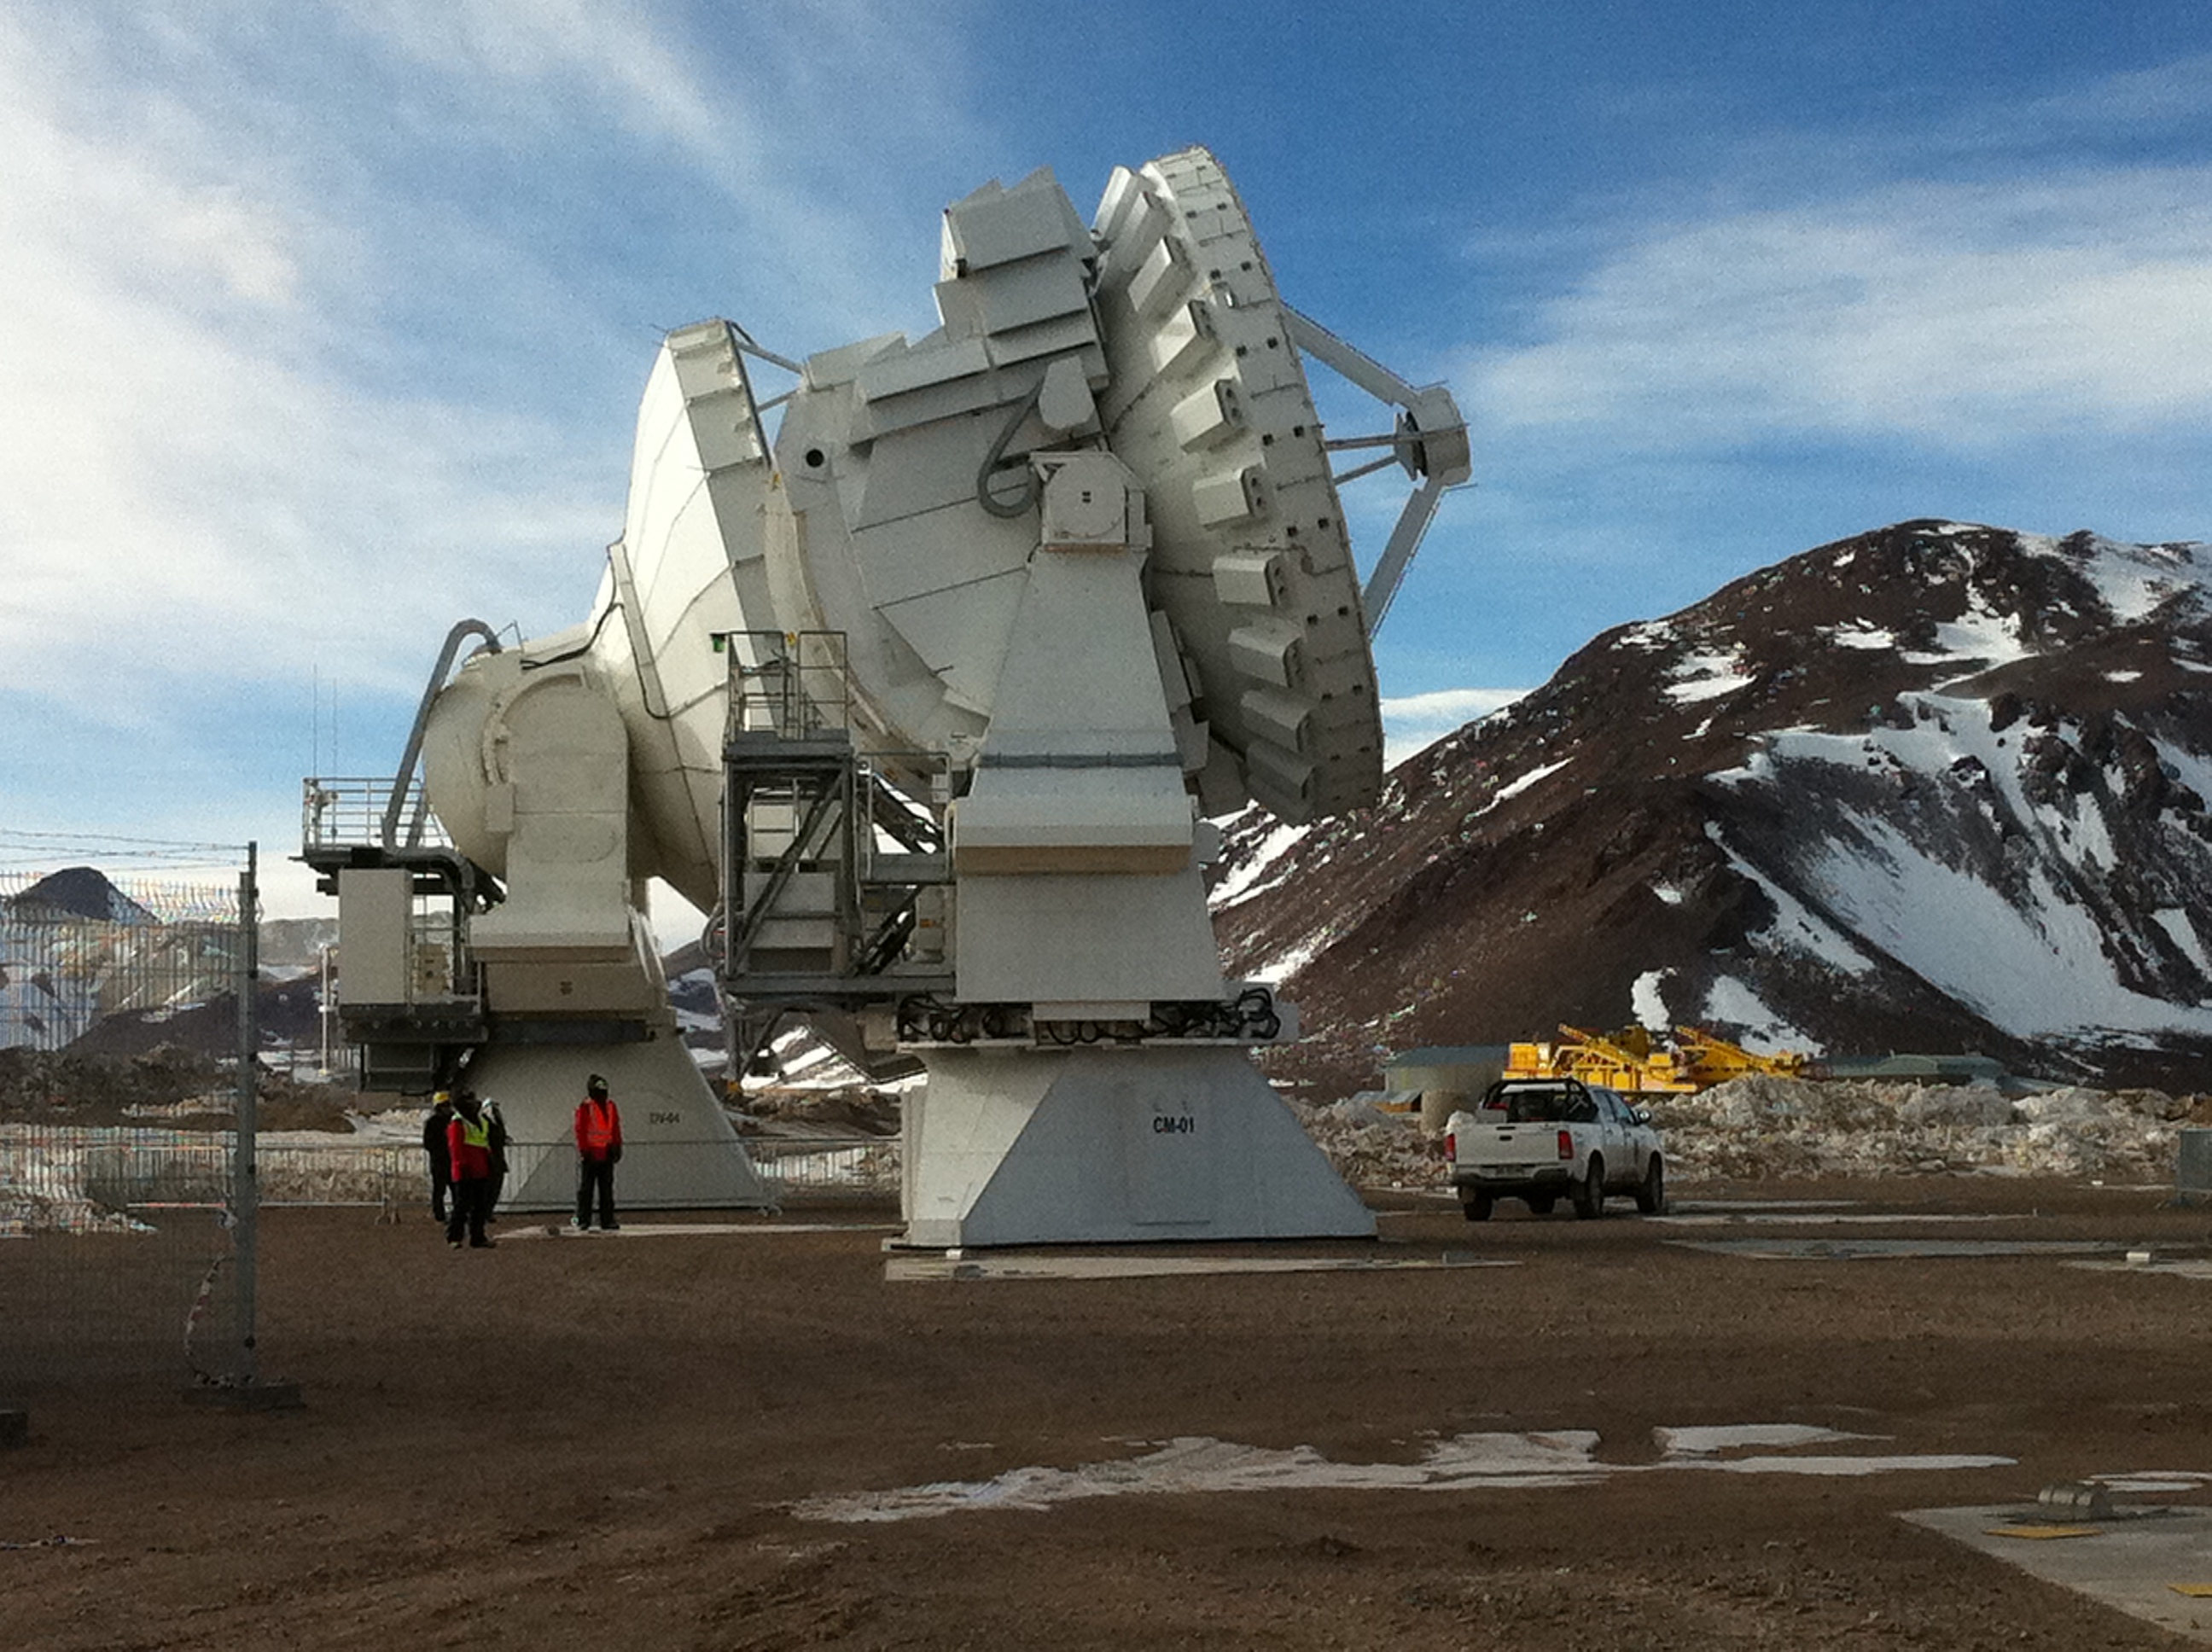

First 7m ALMA antenna

First 7m ALMA antenna in the high site.

Credit: ALMA (ESO/NAOJ/NRAO)